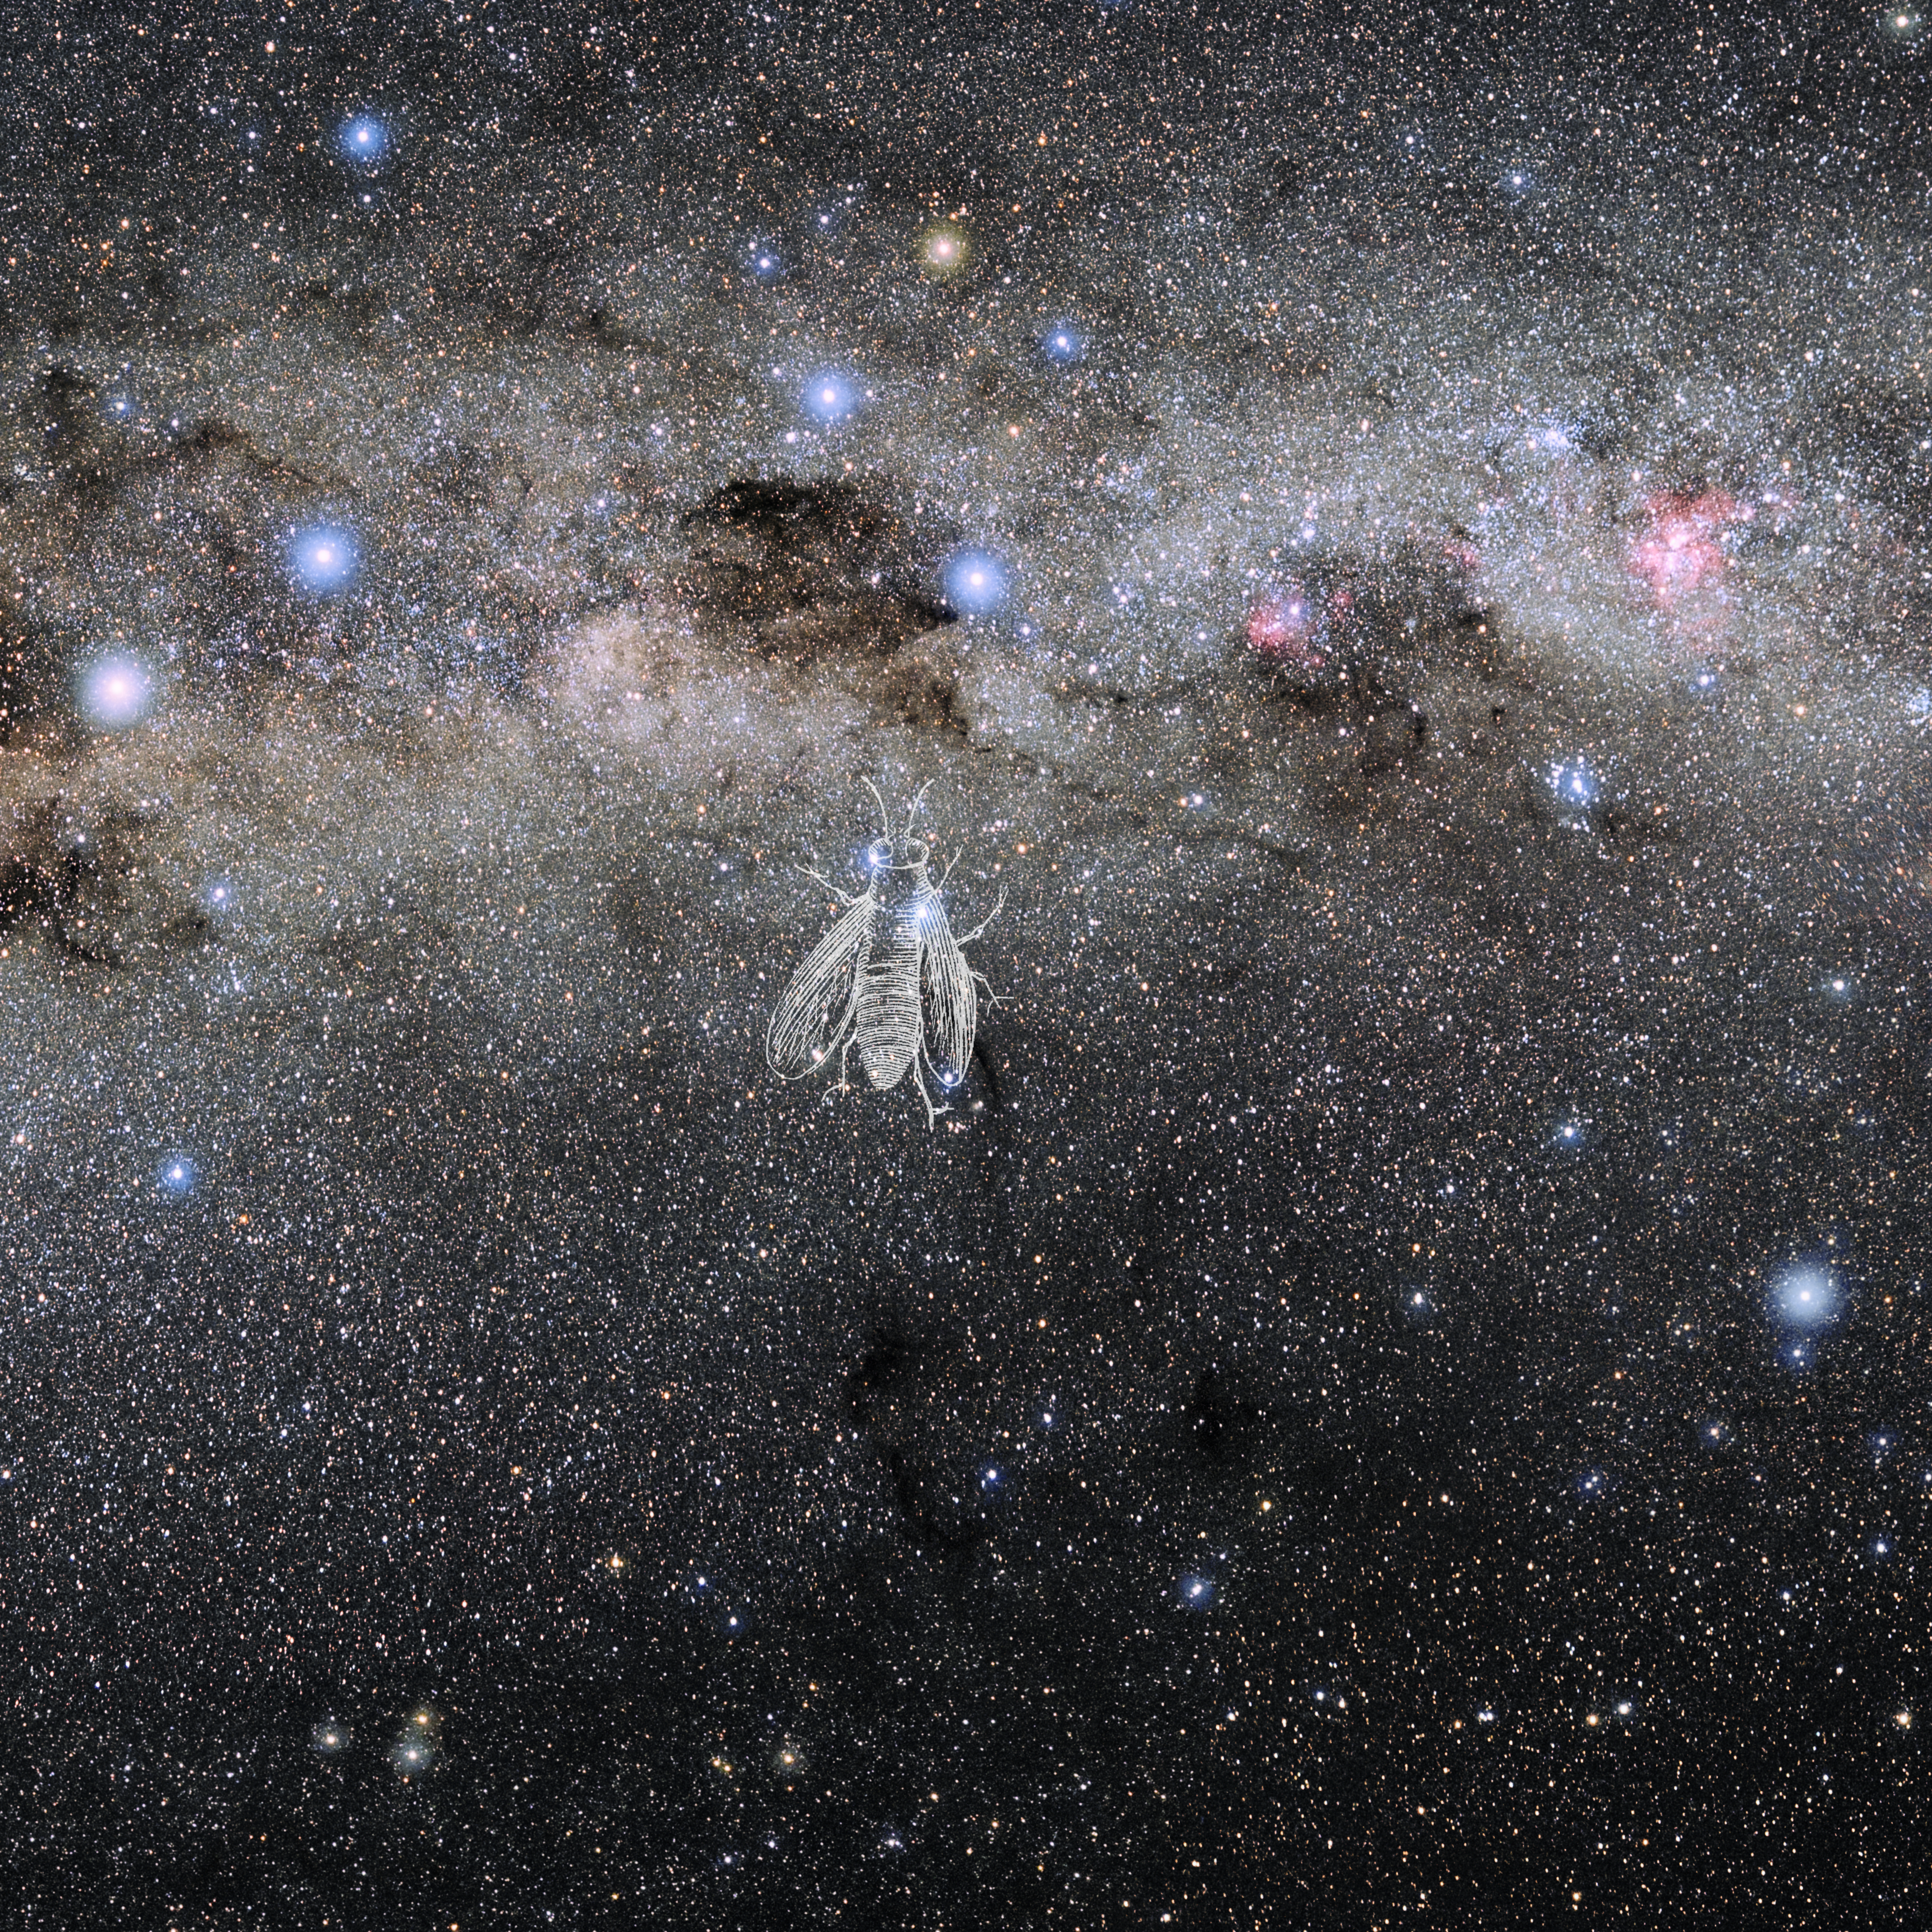

Musca with Hevelius Drawing

Photo of the constellation Musca from NOIRLab's 88 Constellations project showing Johannes Hevelius drawing of the constellation in Uranographia, his celestial catalogue in 1690.
Here is the version with the constellation 'stick figure' and here the unannotated version.

Credit: E. Slawik/NOIRLab/NSF/AURA/M. Zamani/J. Hevelius/NASA Universe of Learning/USNO/STScI